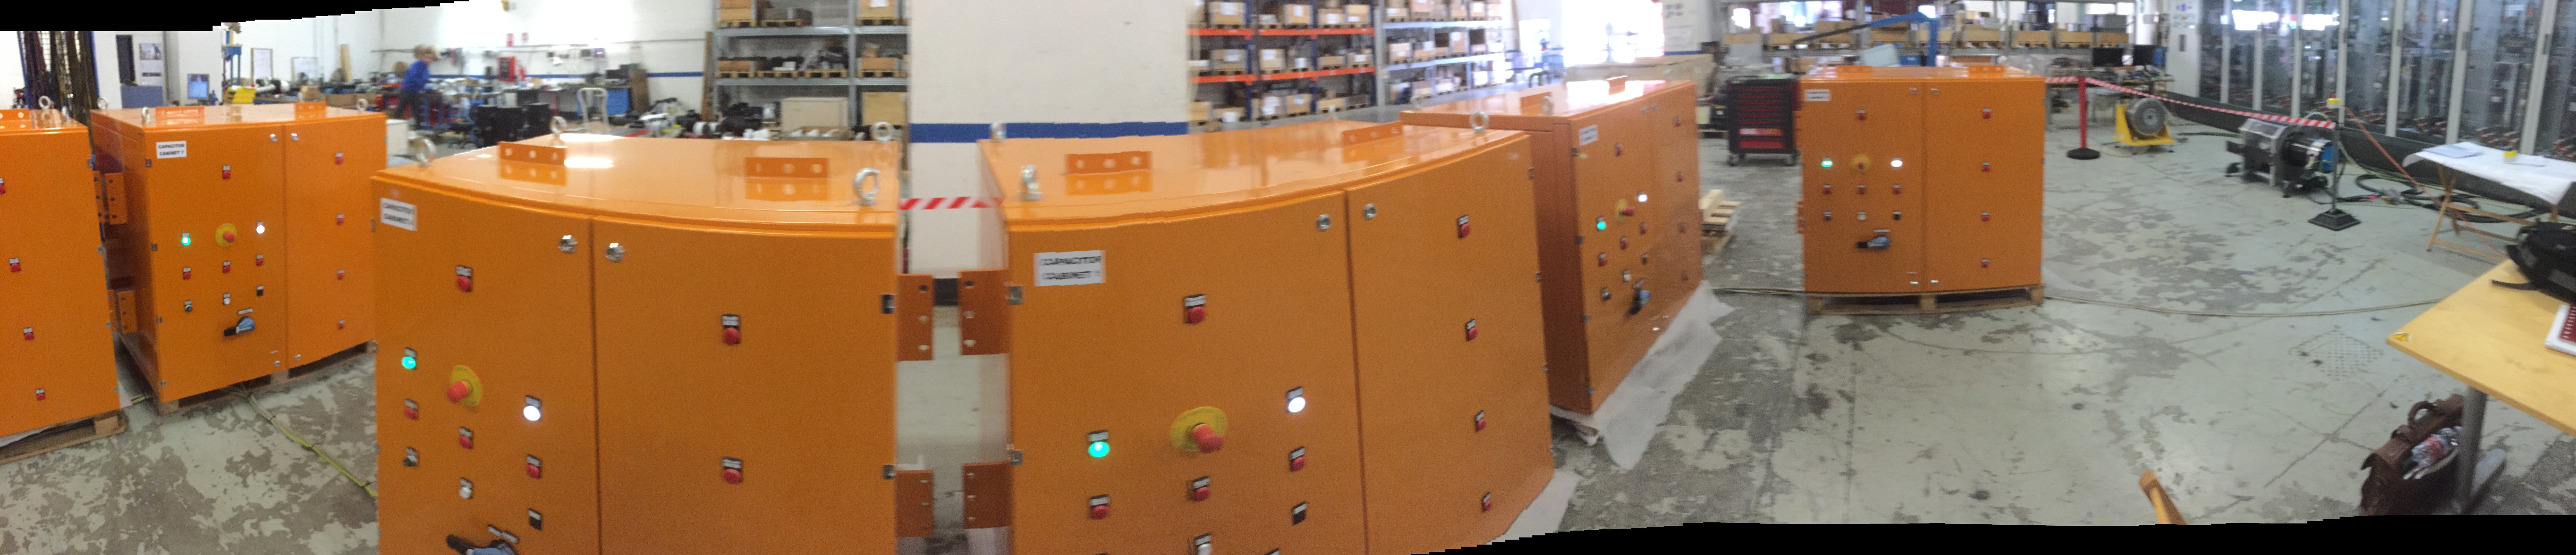

Capacitor Banks

The silent azimuth and elevation linear drives will operate using magnet assemblies that have been installed on the drive arcs, and the DC power to run the motors will be supplied by these large capacitor banks.

Credit: Rubin Observatory/NSF/AURA